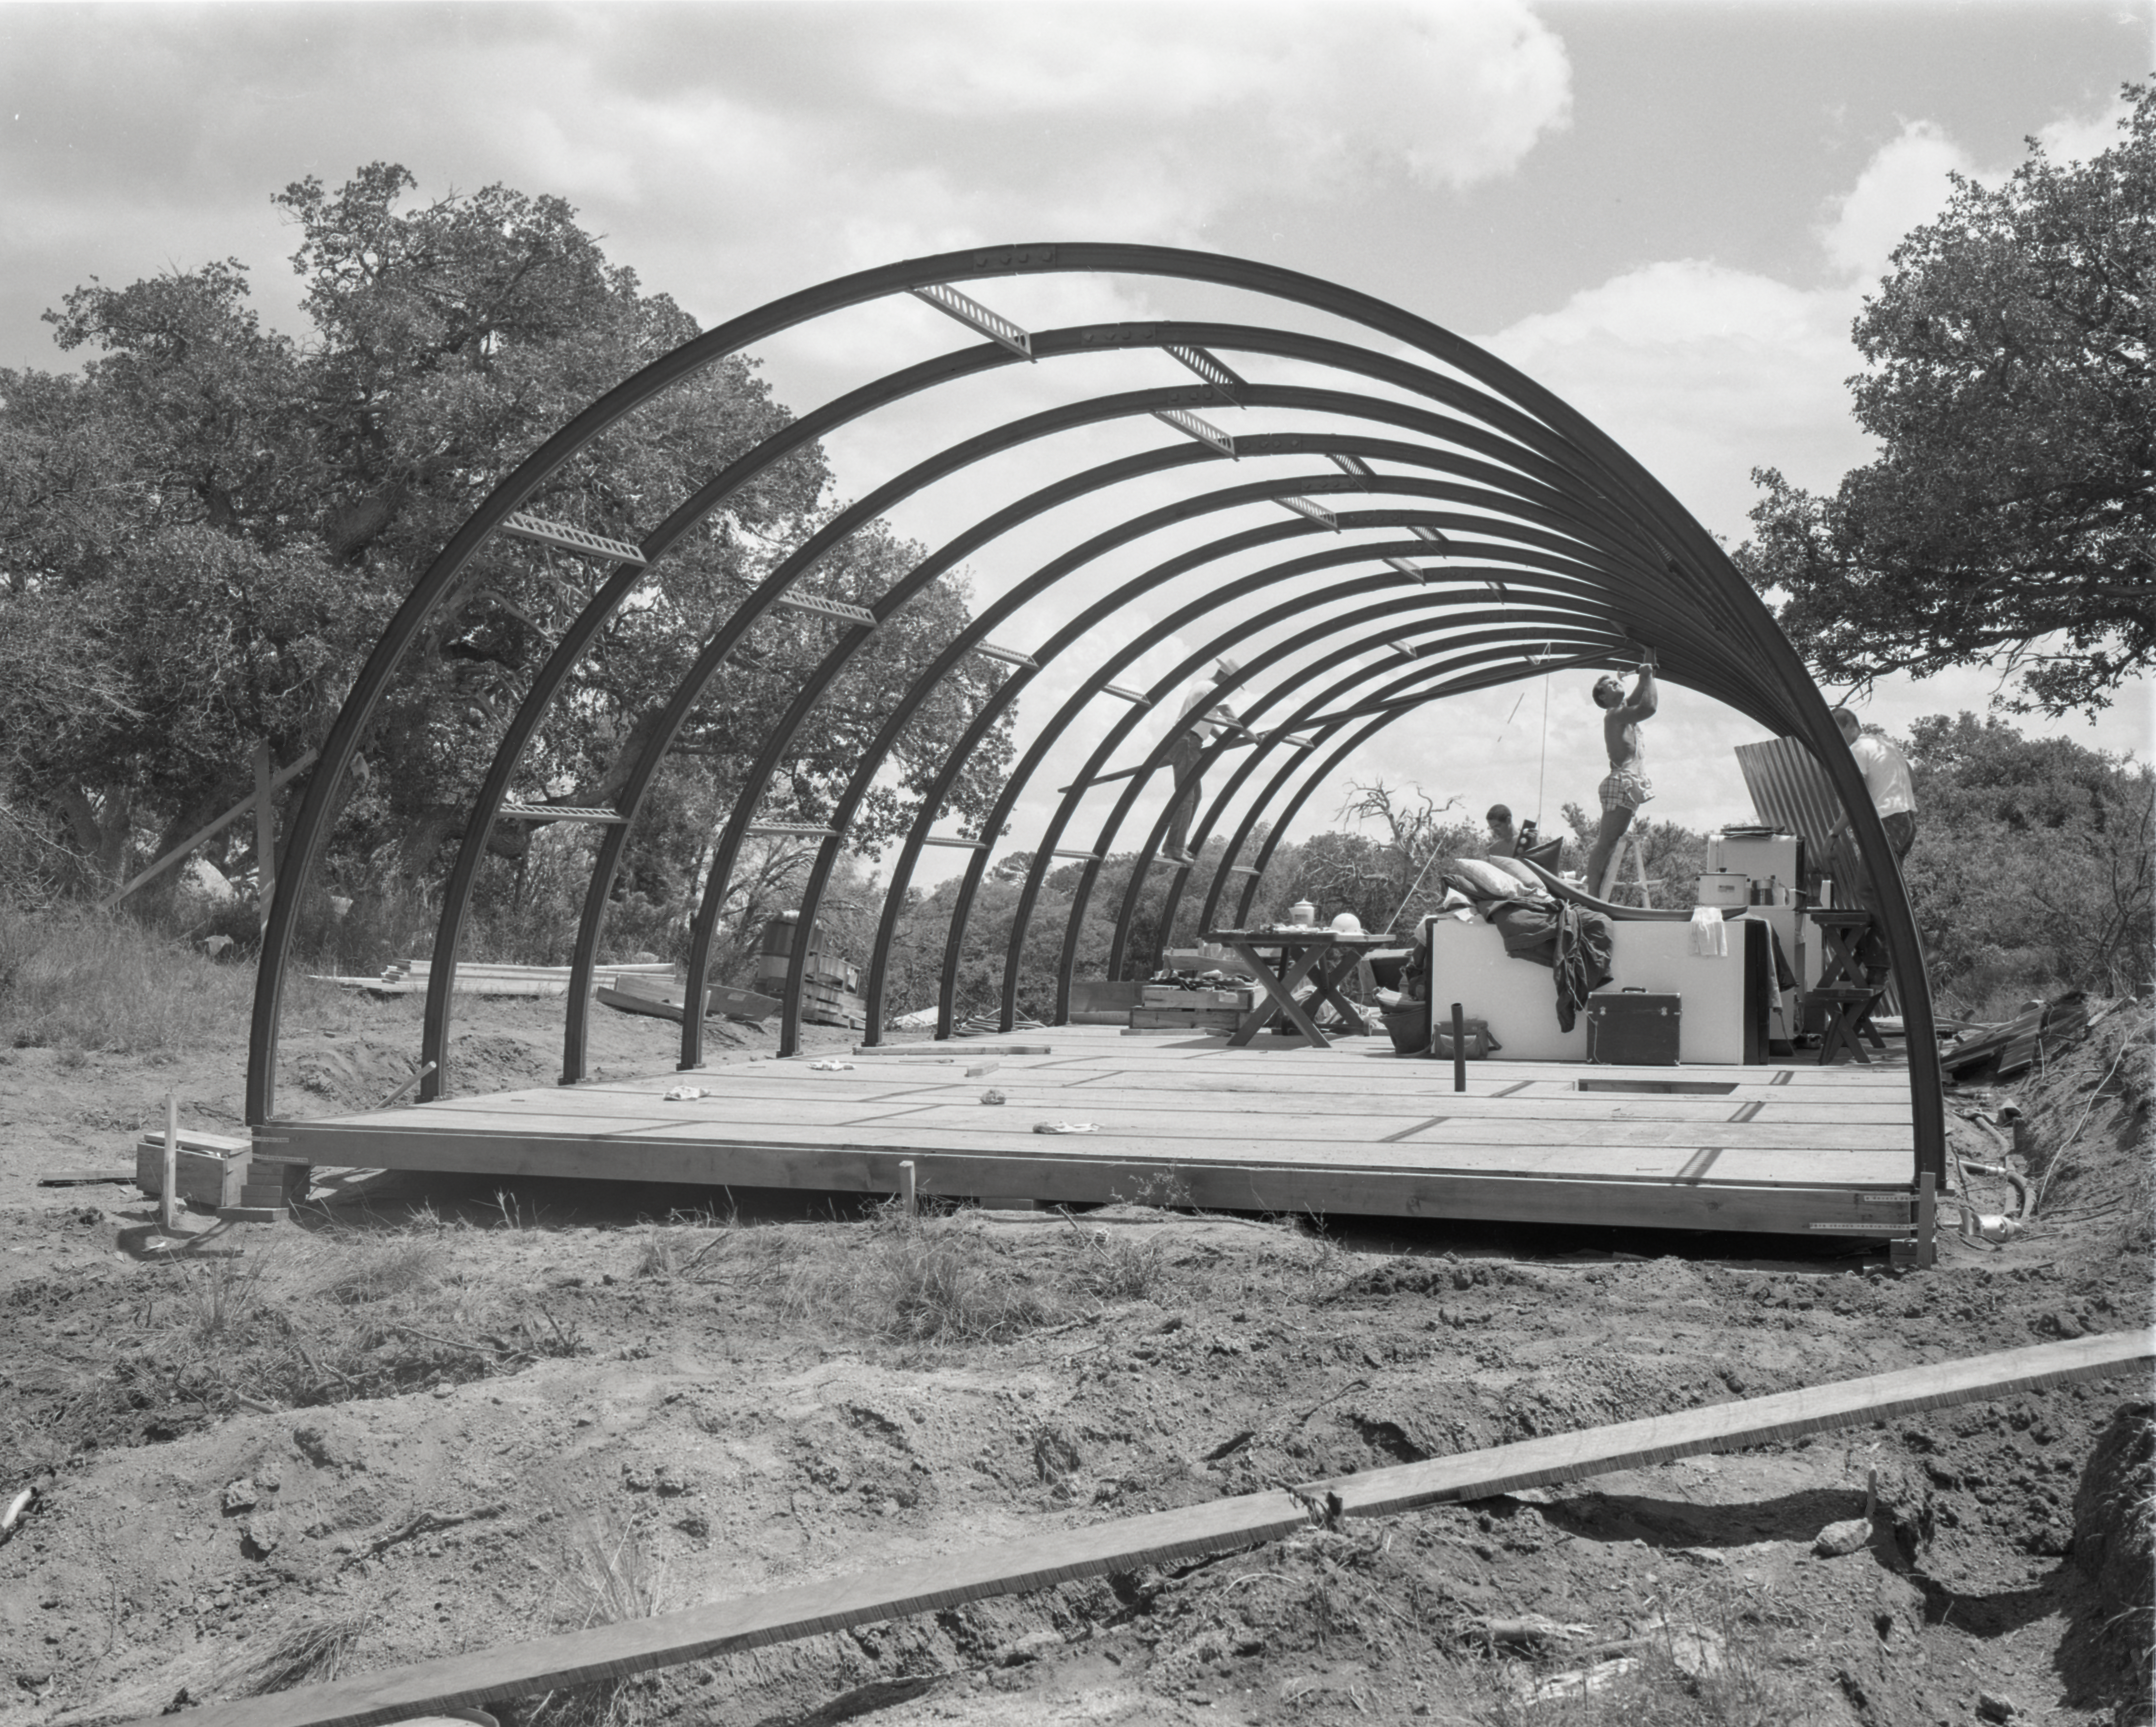

Quonset hut construction, Kitt Peak, 1958

This image is stored at NOIRLab Headquarters in Tucson, Arizona. For the original negative of this image, see KPNO Negatives envelope 361-365, 362. It was captured in 1958.

This image is shows construction of a quonset hut on Kitt Peak.

This image is part of NSF NOIRLab’s historical archives.

Credit: KPNO/NOIRLab/NSF/AURA